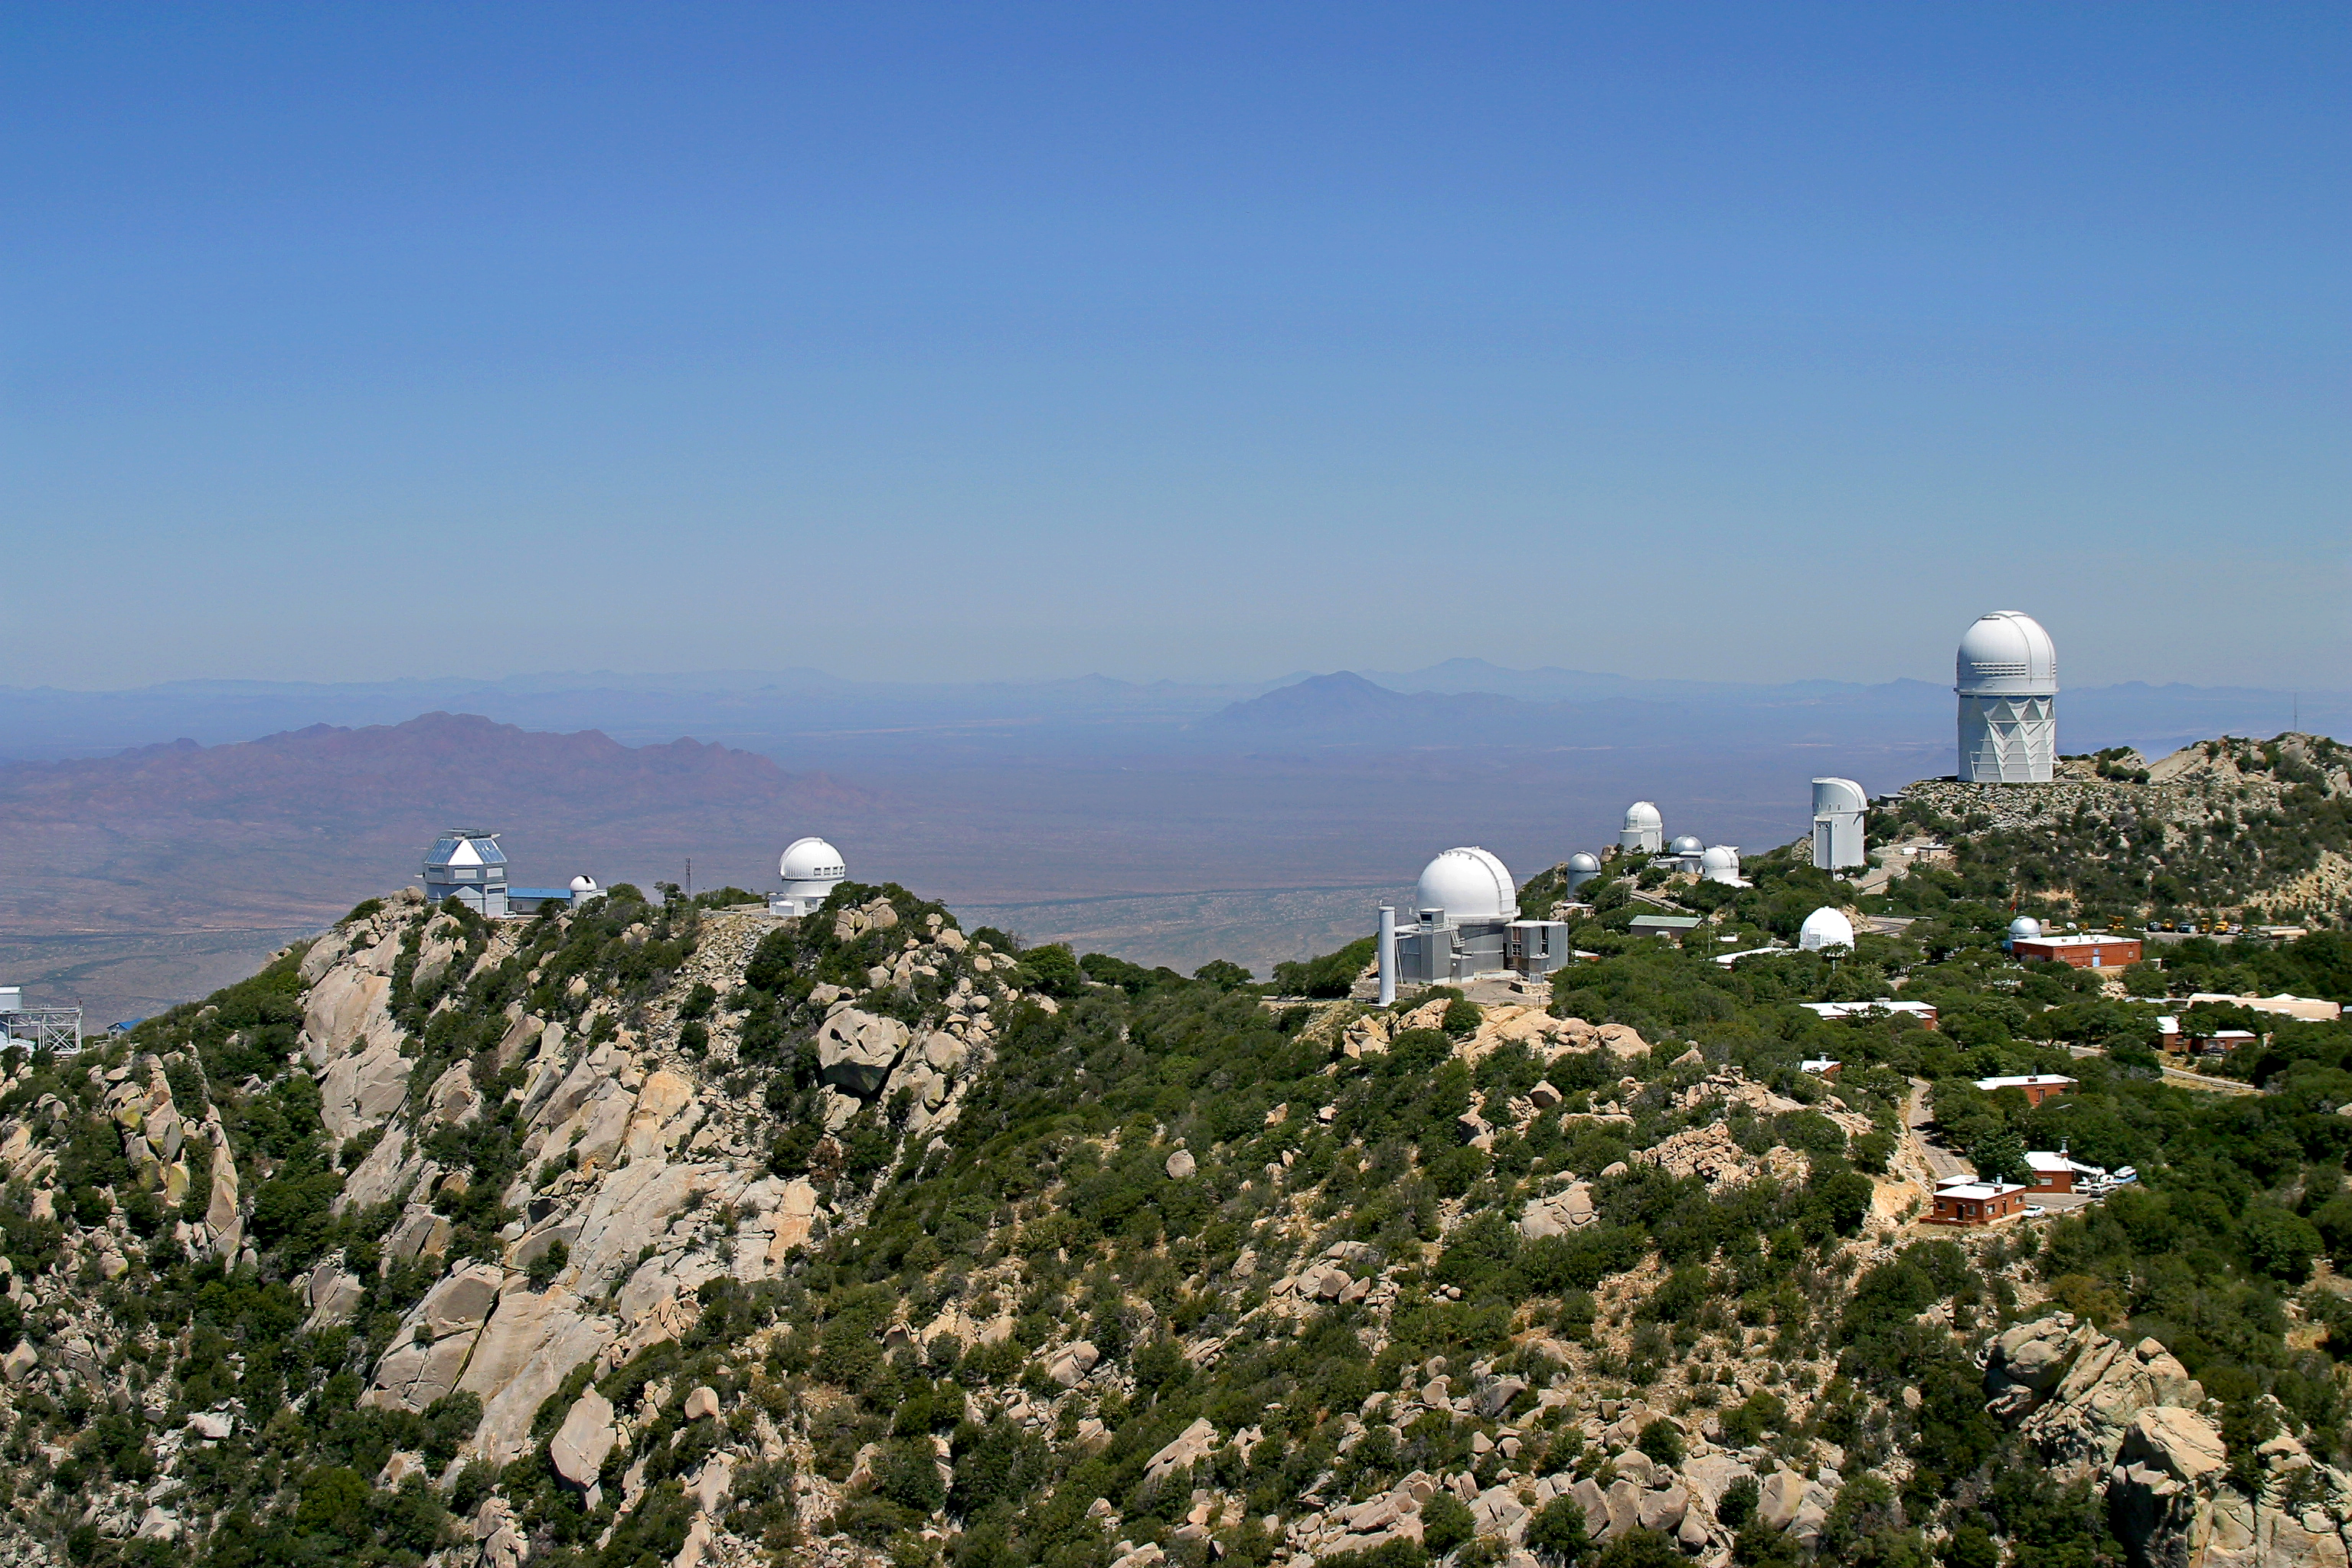

Aerial photography of Kitt Peak National Observatory, 13 June 2003

Kitt Peak aerial view, June 2003.

Credit: NOIRLab/NSF/AURA